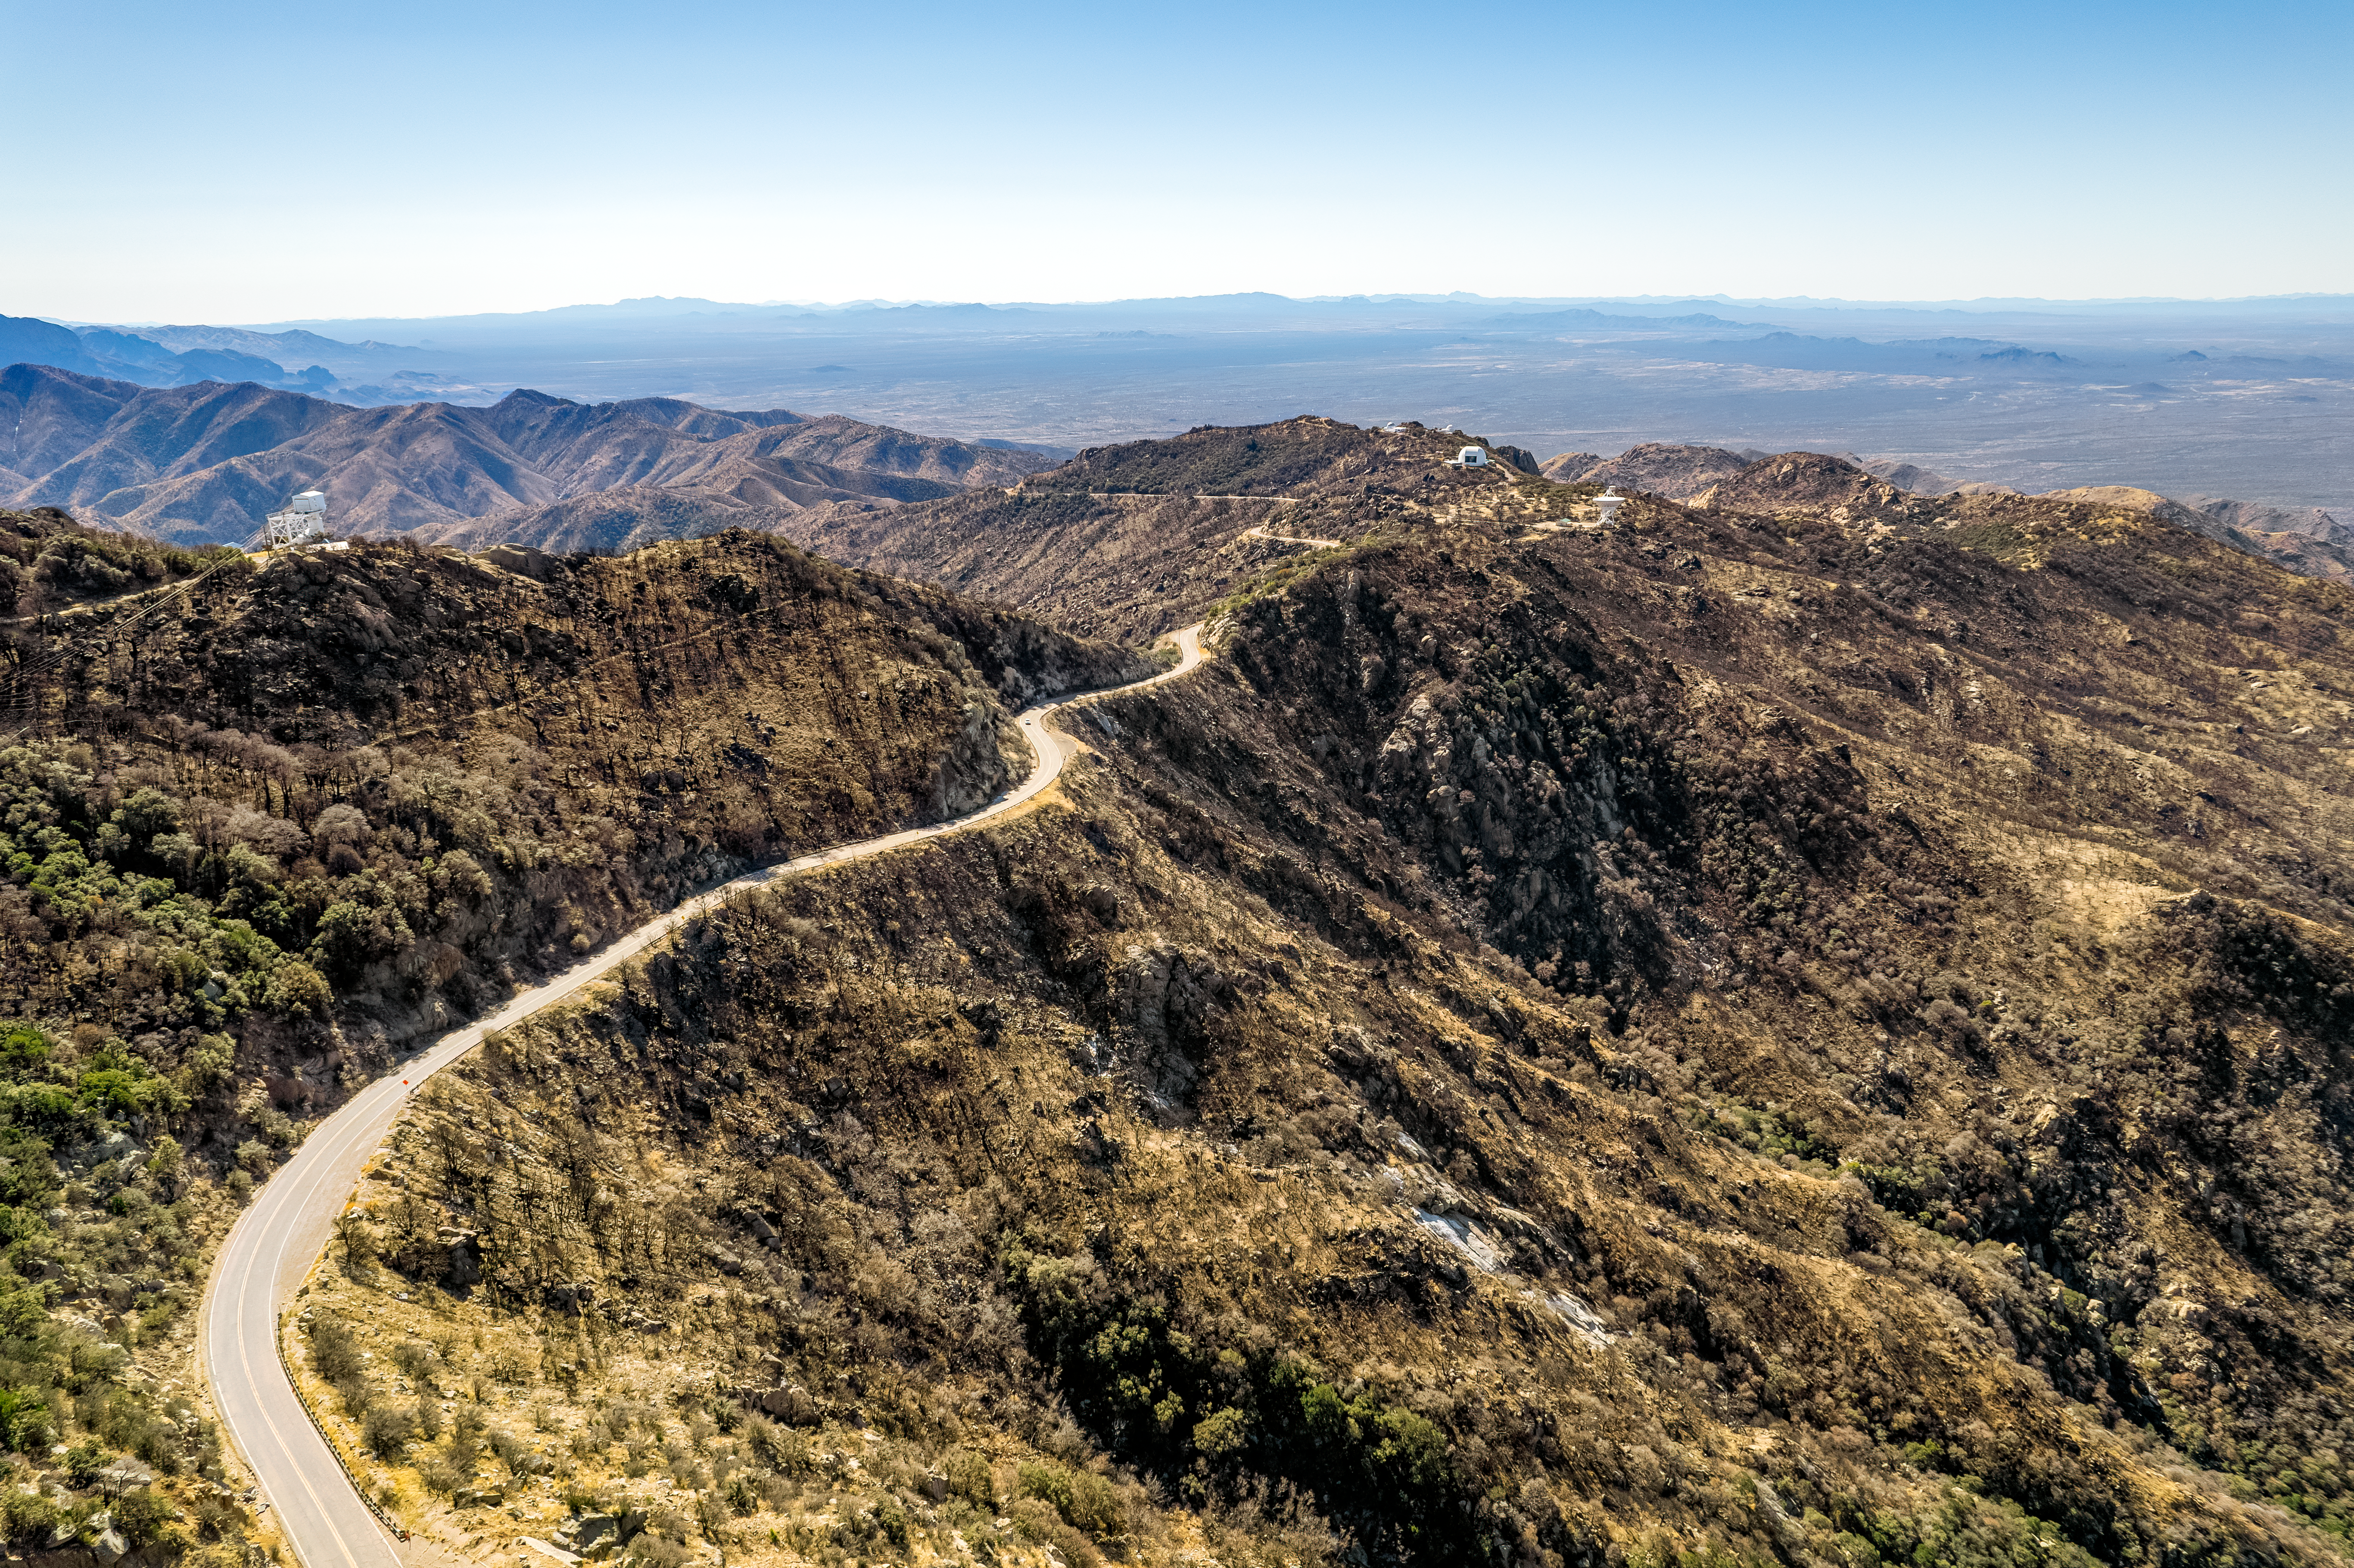

Road to Kitt Peak

An aerial view of the road leading up to Kitt Peak National Observatory (KPNO), a Program of NSF NOIRLab, and the burn scars from the 2022 Contreras Fire.

Credit: KPNO/NOIRLab/NSF/AURA/P. Marenfeld